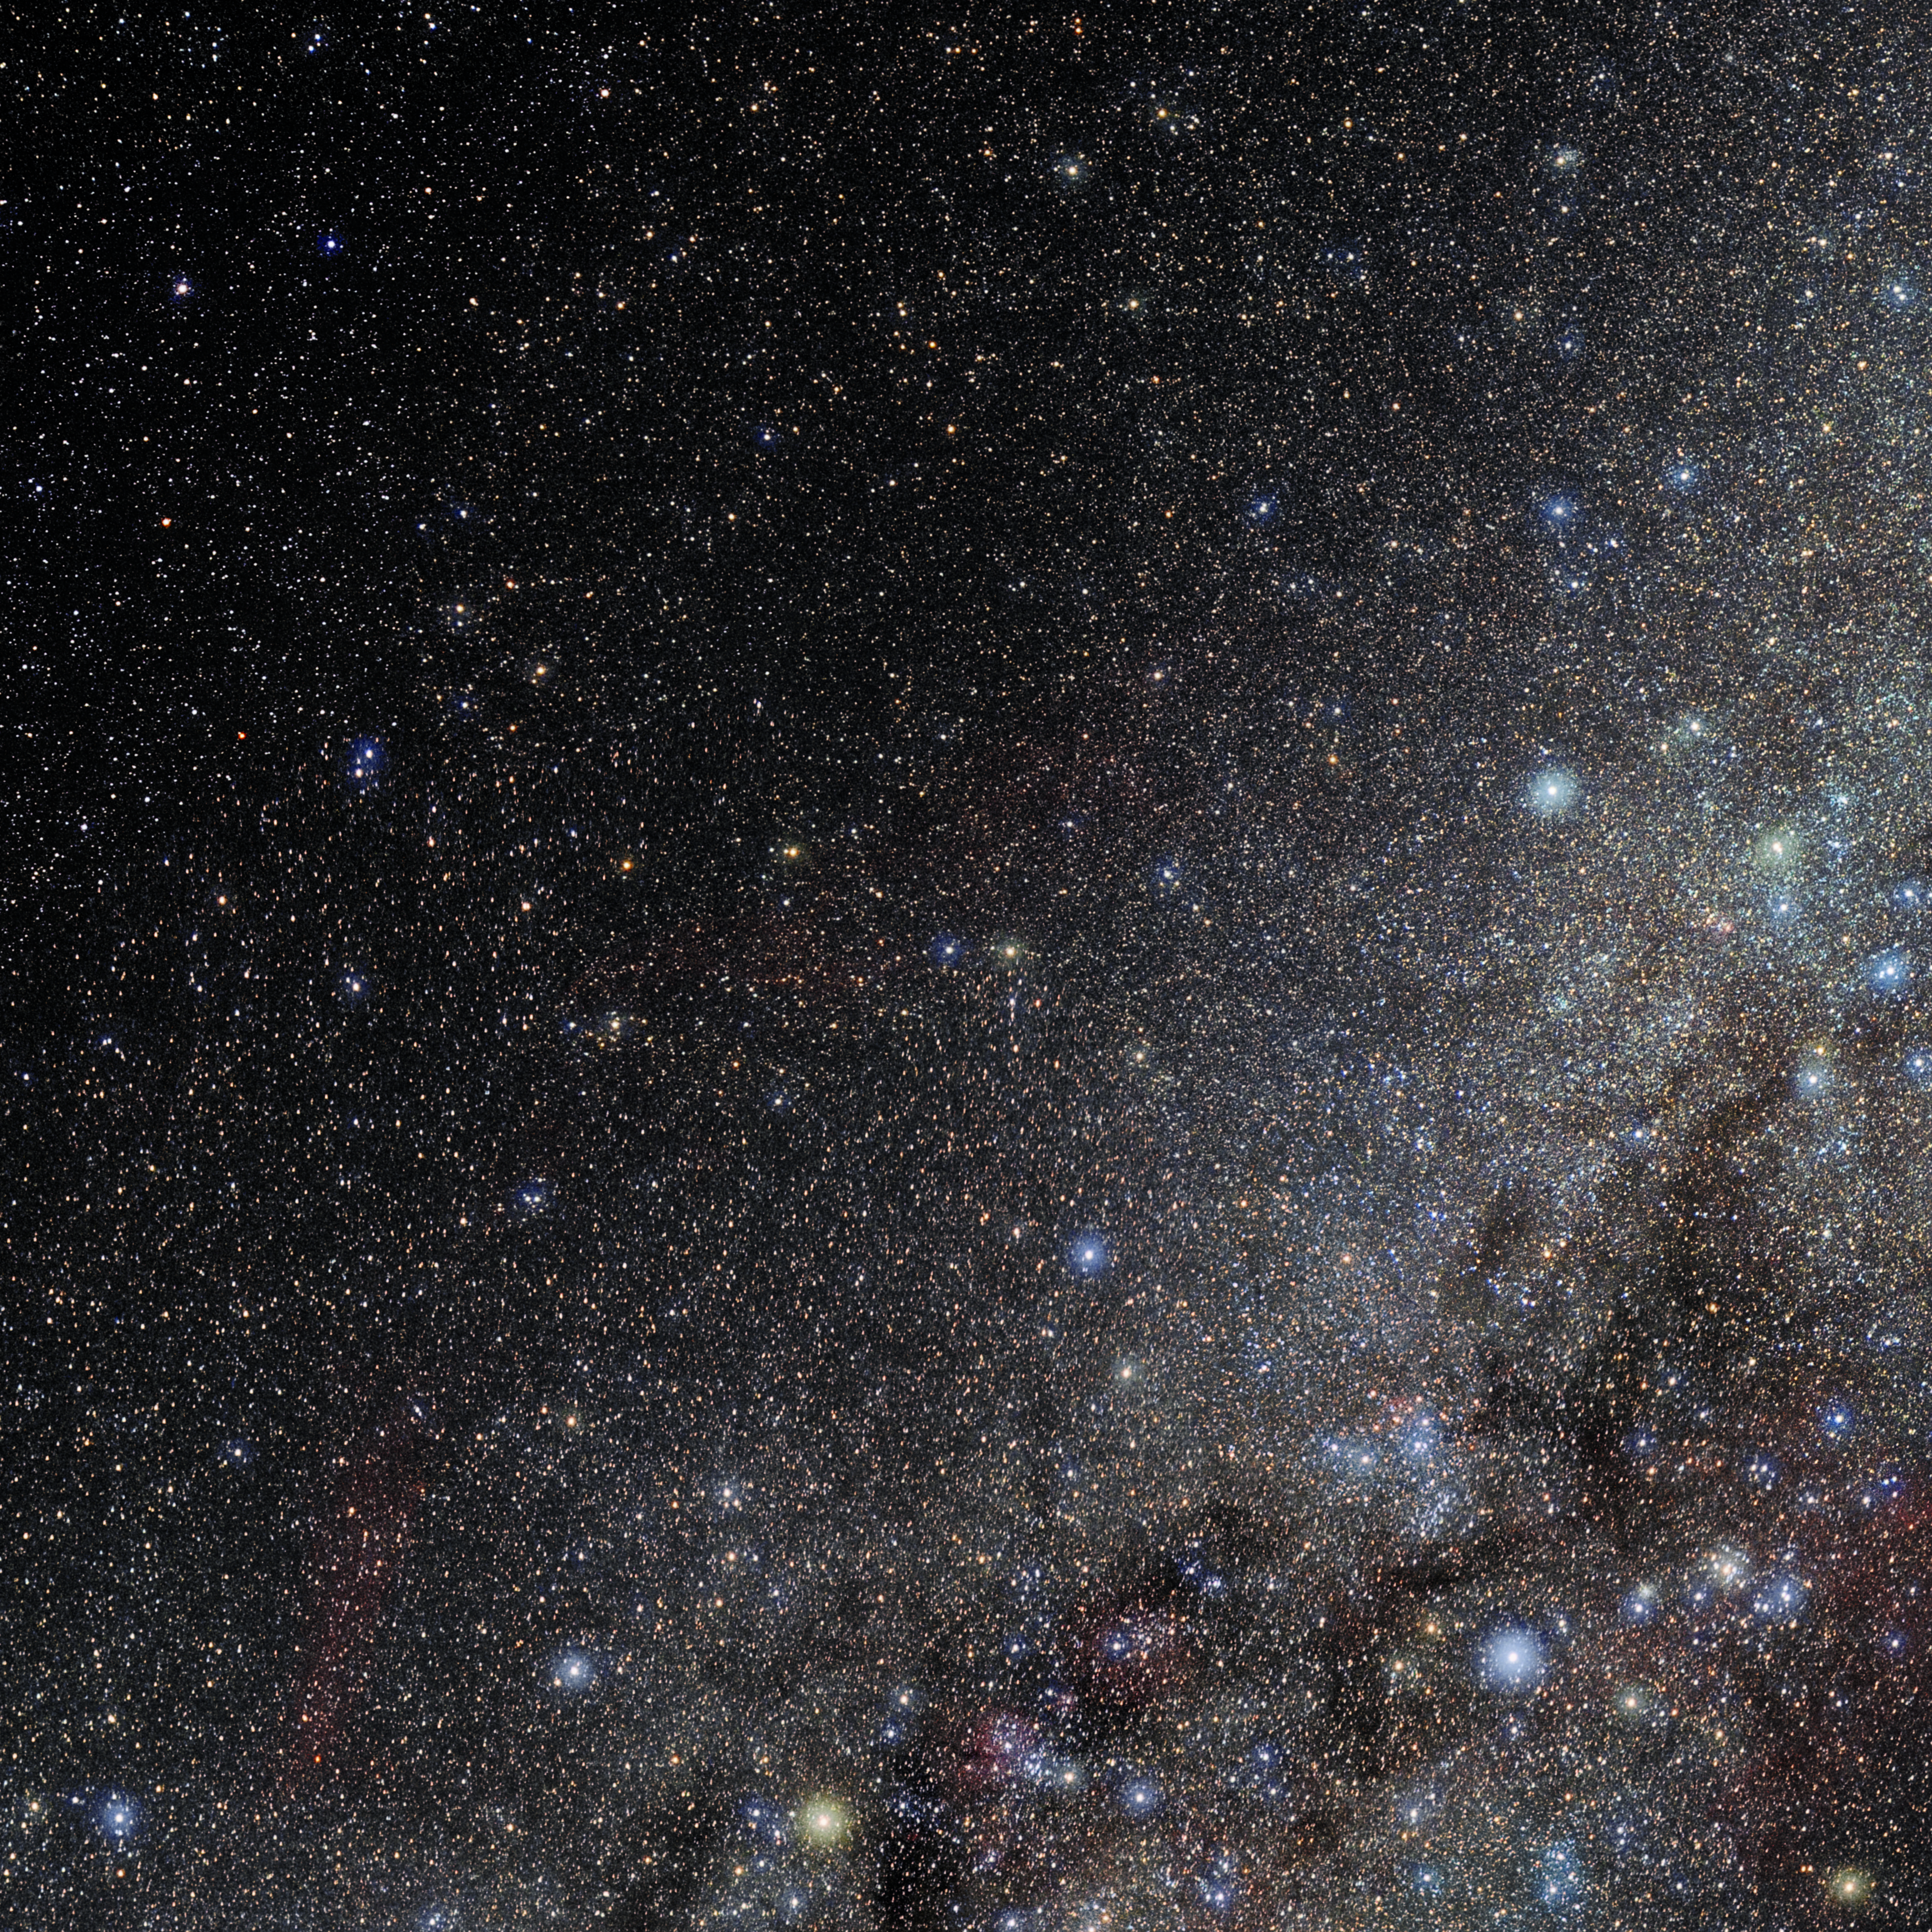

Pyxis

Photo of the constellation Pyxis produced by NOIRLab in collaboration with Eckhard Slawik, a German astrophotographer. Here is the annotated version.

Credit: E. Slawik/NOIRLab/NSF/AURA/M. Zamani